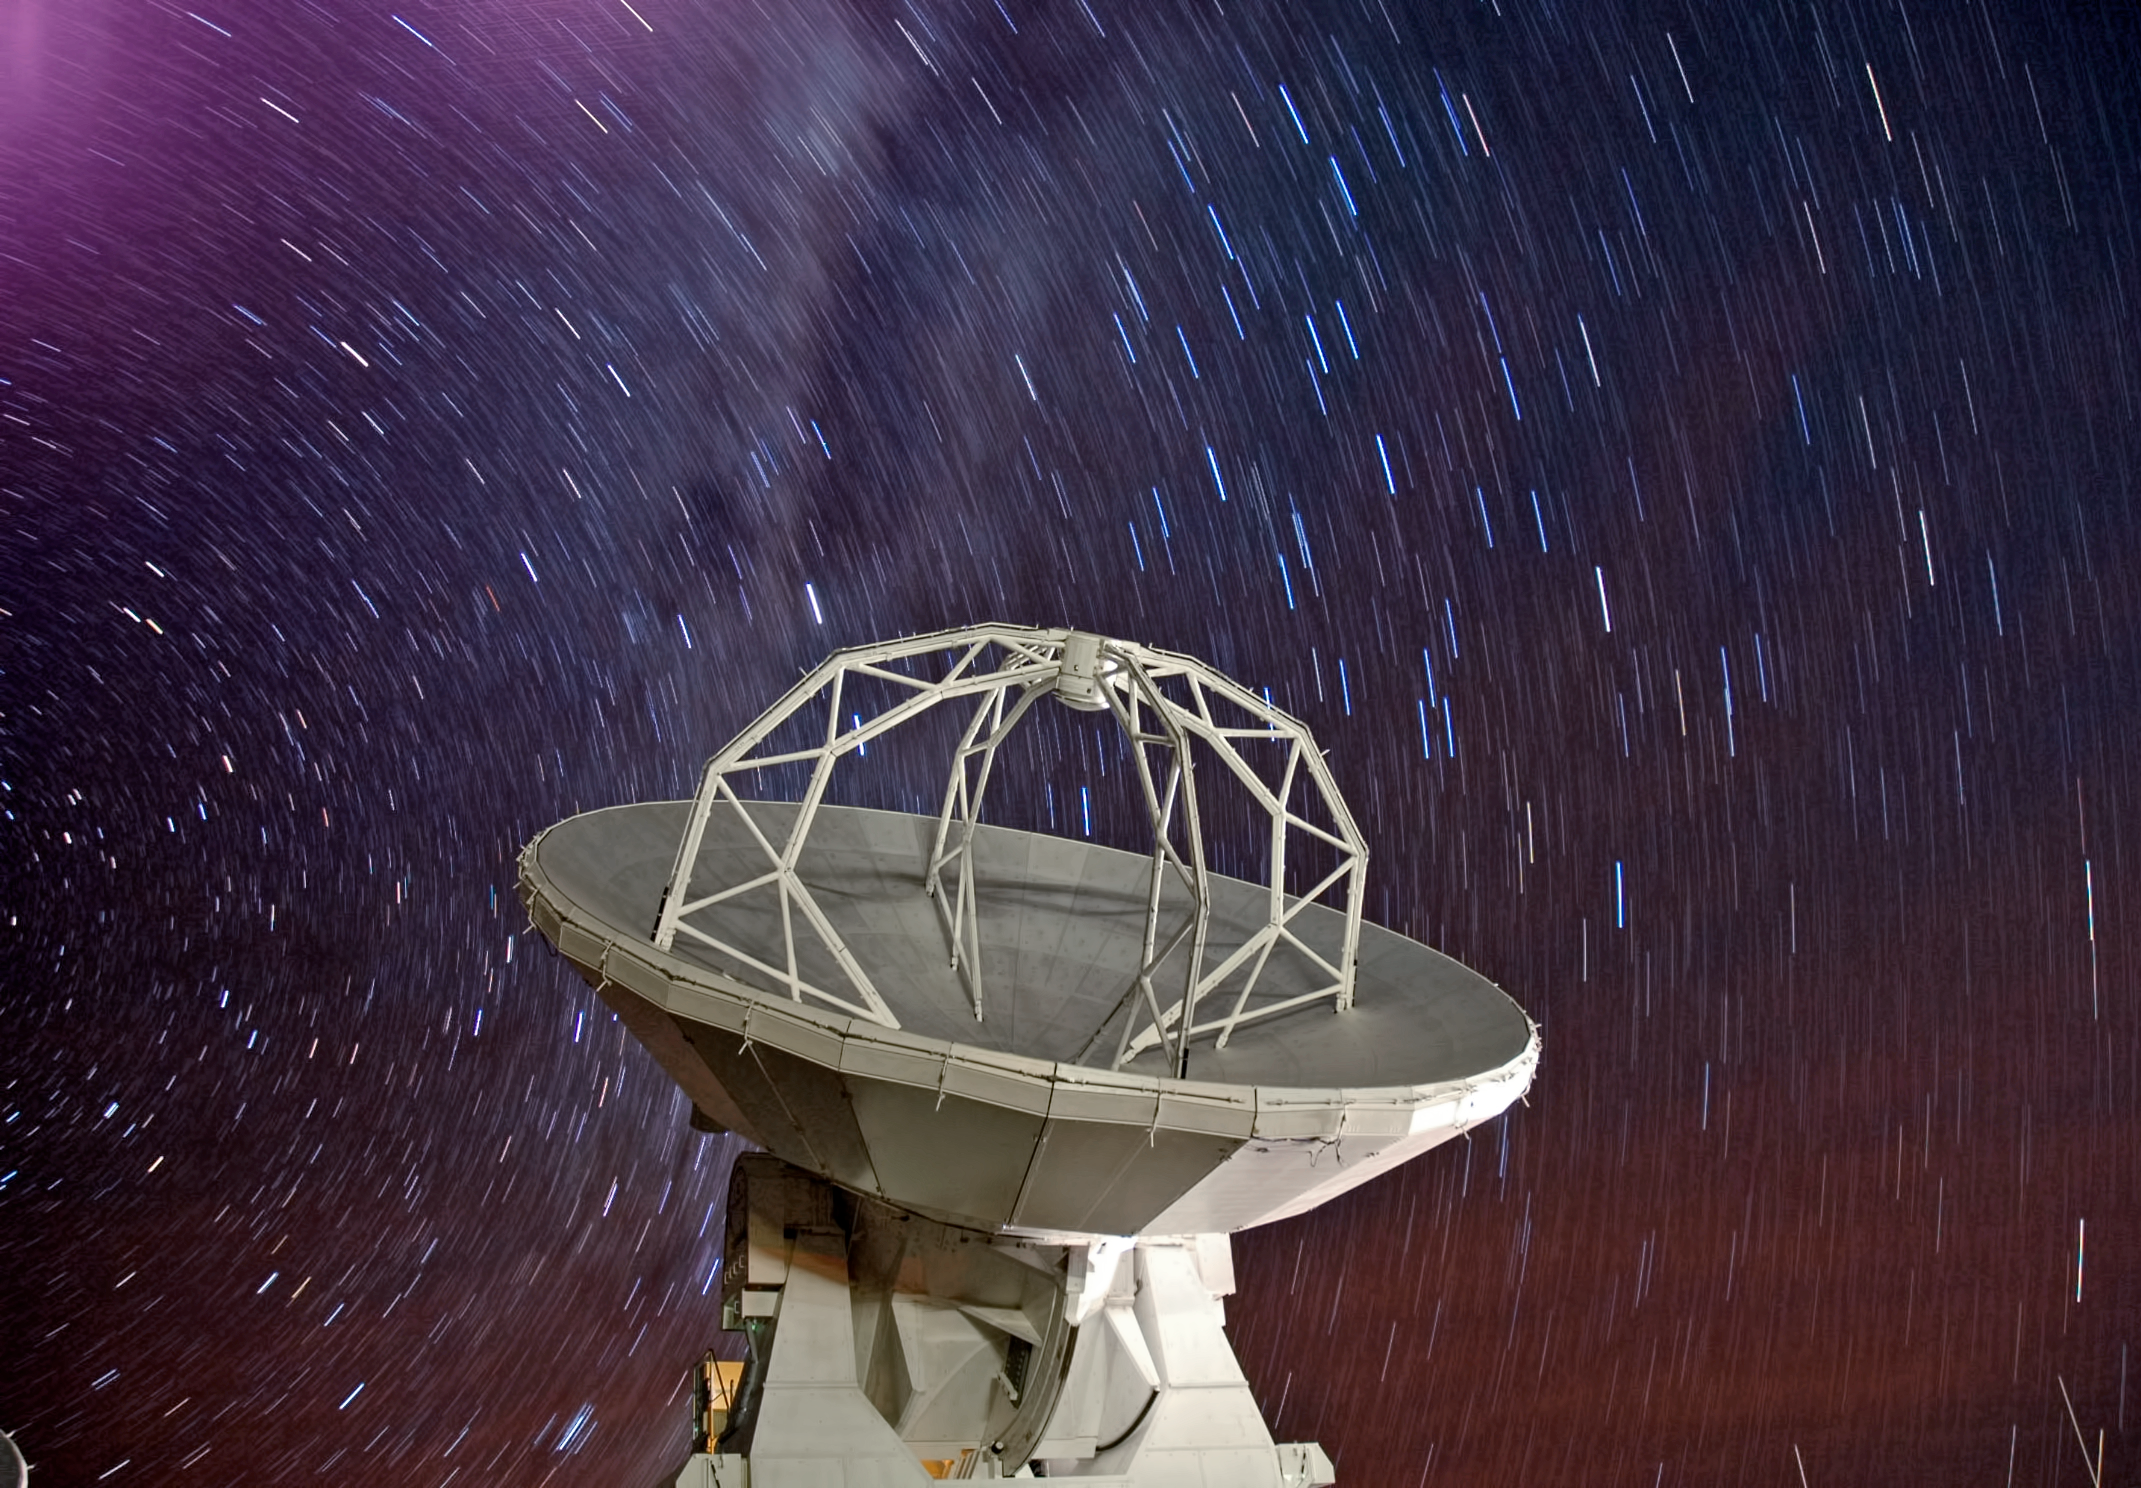

Stars rain over ALMA

This photo, courtesy of the National Astronomical Observatory of Japan (NAOJ), shows one of the 66 antennas which form the Atacama Large Millimeter/submillimeter Array (ALMA), located on the Chajnantor Plateau in the Chilean Andes. Above the antennas, stars appear to rain down on the site.

The downpour of stars is the result of a long exposure capturing their trail across the sky as the Earth rotates.

The plateau on which ALMA is located was actually chosen in part due to its dryness. Radio waves can easily penetrate the Earth’s atmosphere, but moisture in the air absorbs them and degrades the quality of the observations. So just as well that this is not real rain!

ALMA is an international partnership between Europe, North America and East Asia in cooperation with the Republic of Chile.

Credit: K. Ashitagawa (NAOJ), ESO